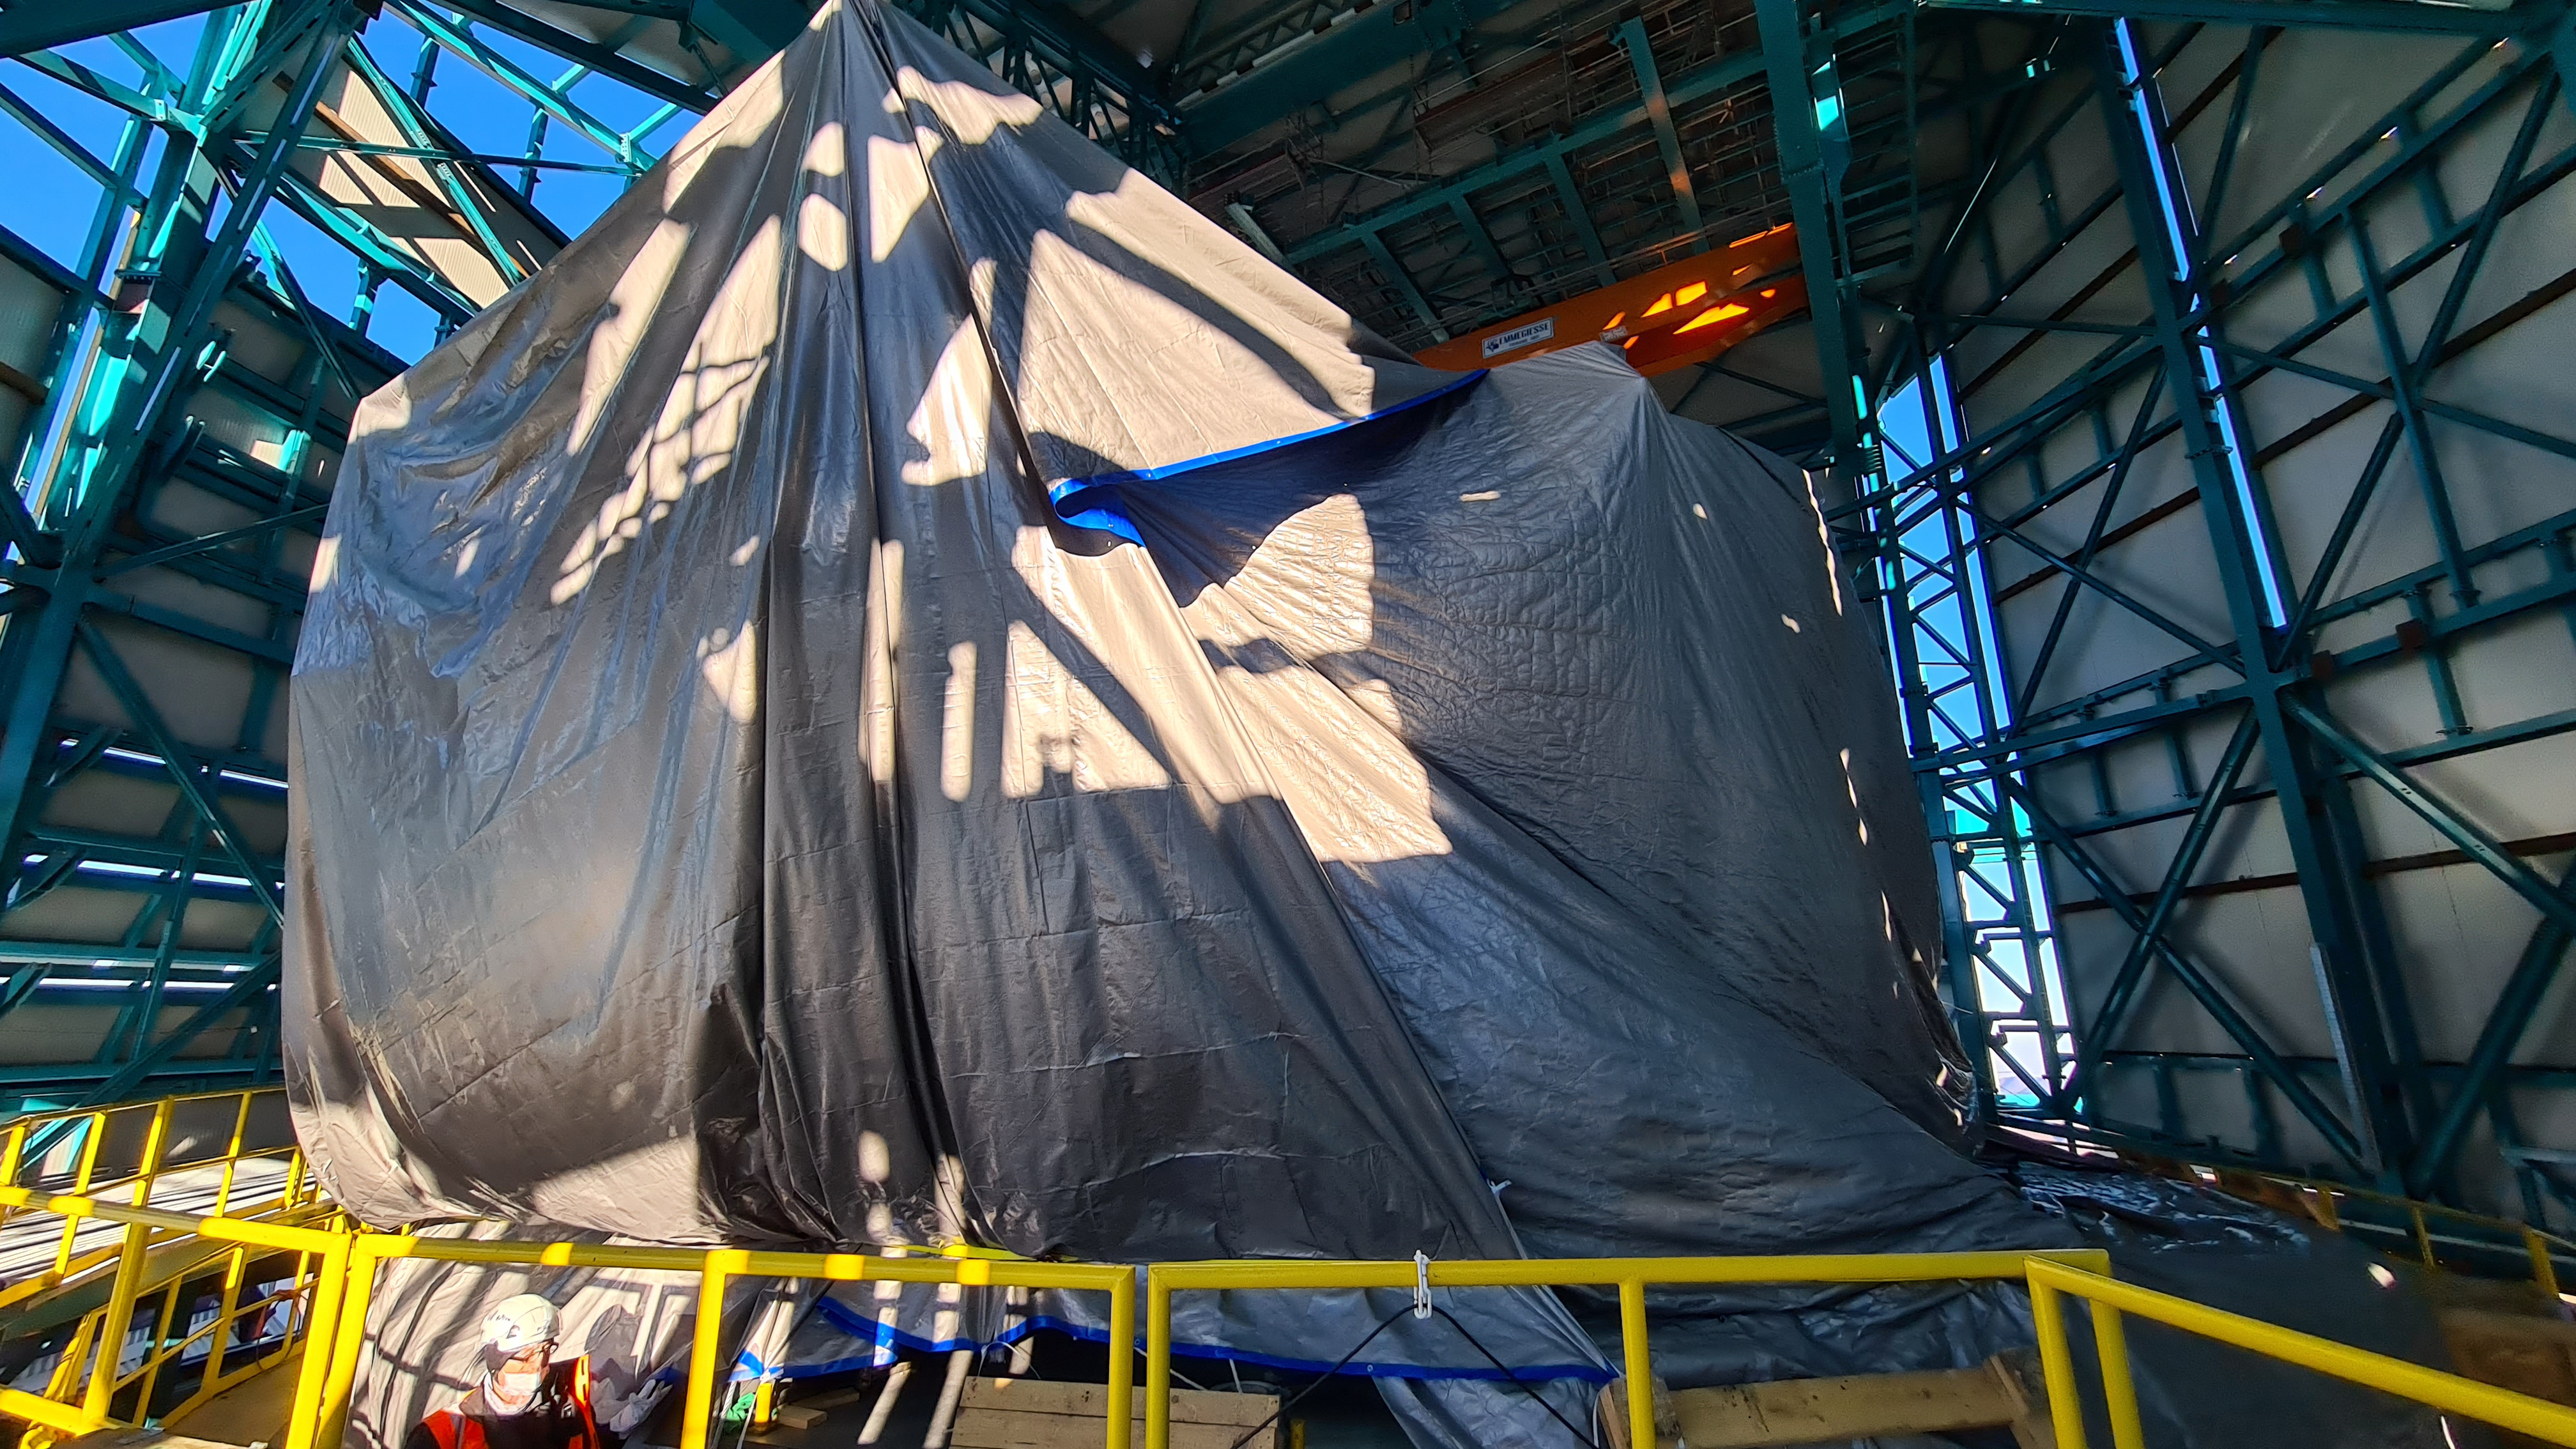

Summit Inspection May 26, 2020

A regular inspection of the Cerro Pachón construction site took place on May 26th. This visit included more work on the Dome and a detailed inspection of Telescope Mount Assembly (TMA) stored materials, as requested by TMA vendor Asturfeito.

Credit: Rubin Observatory/NSF/AURA